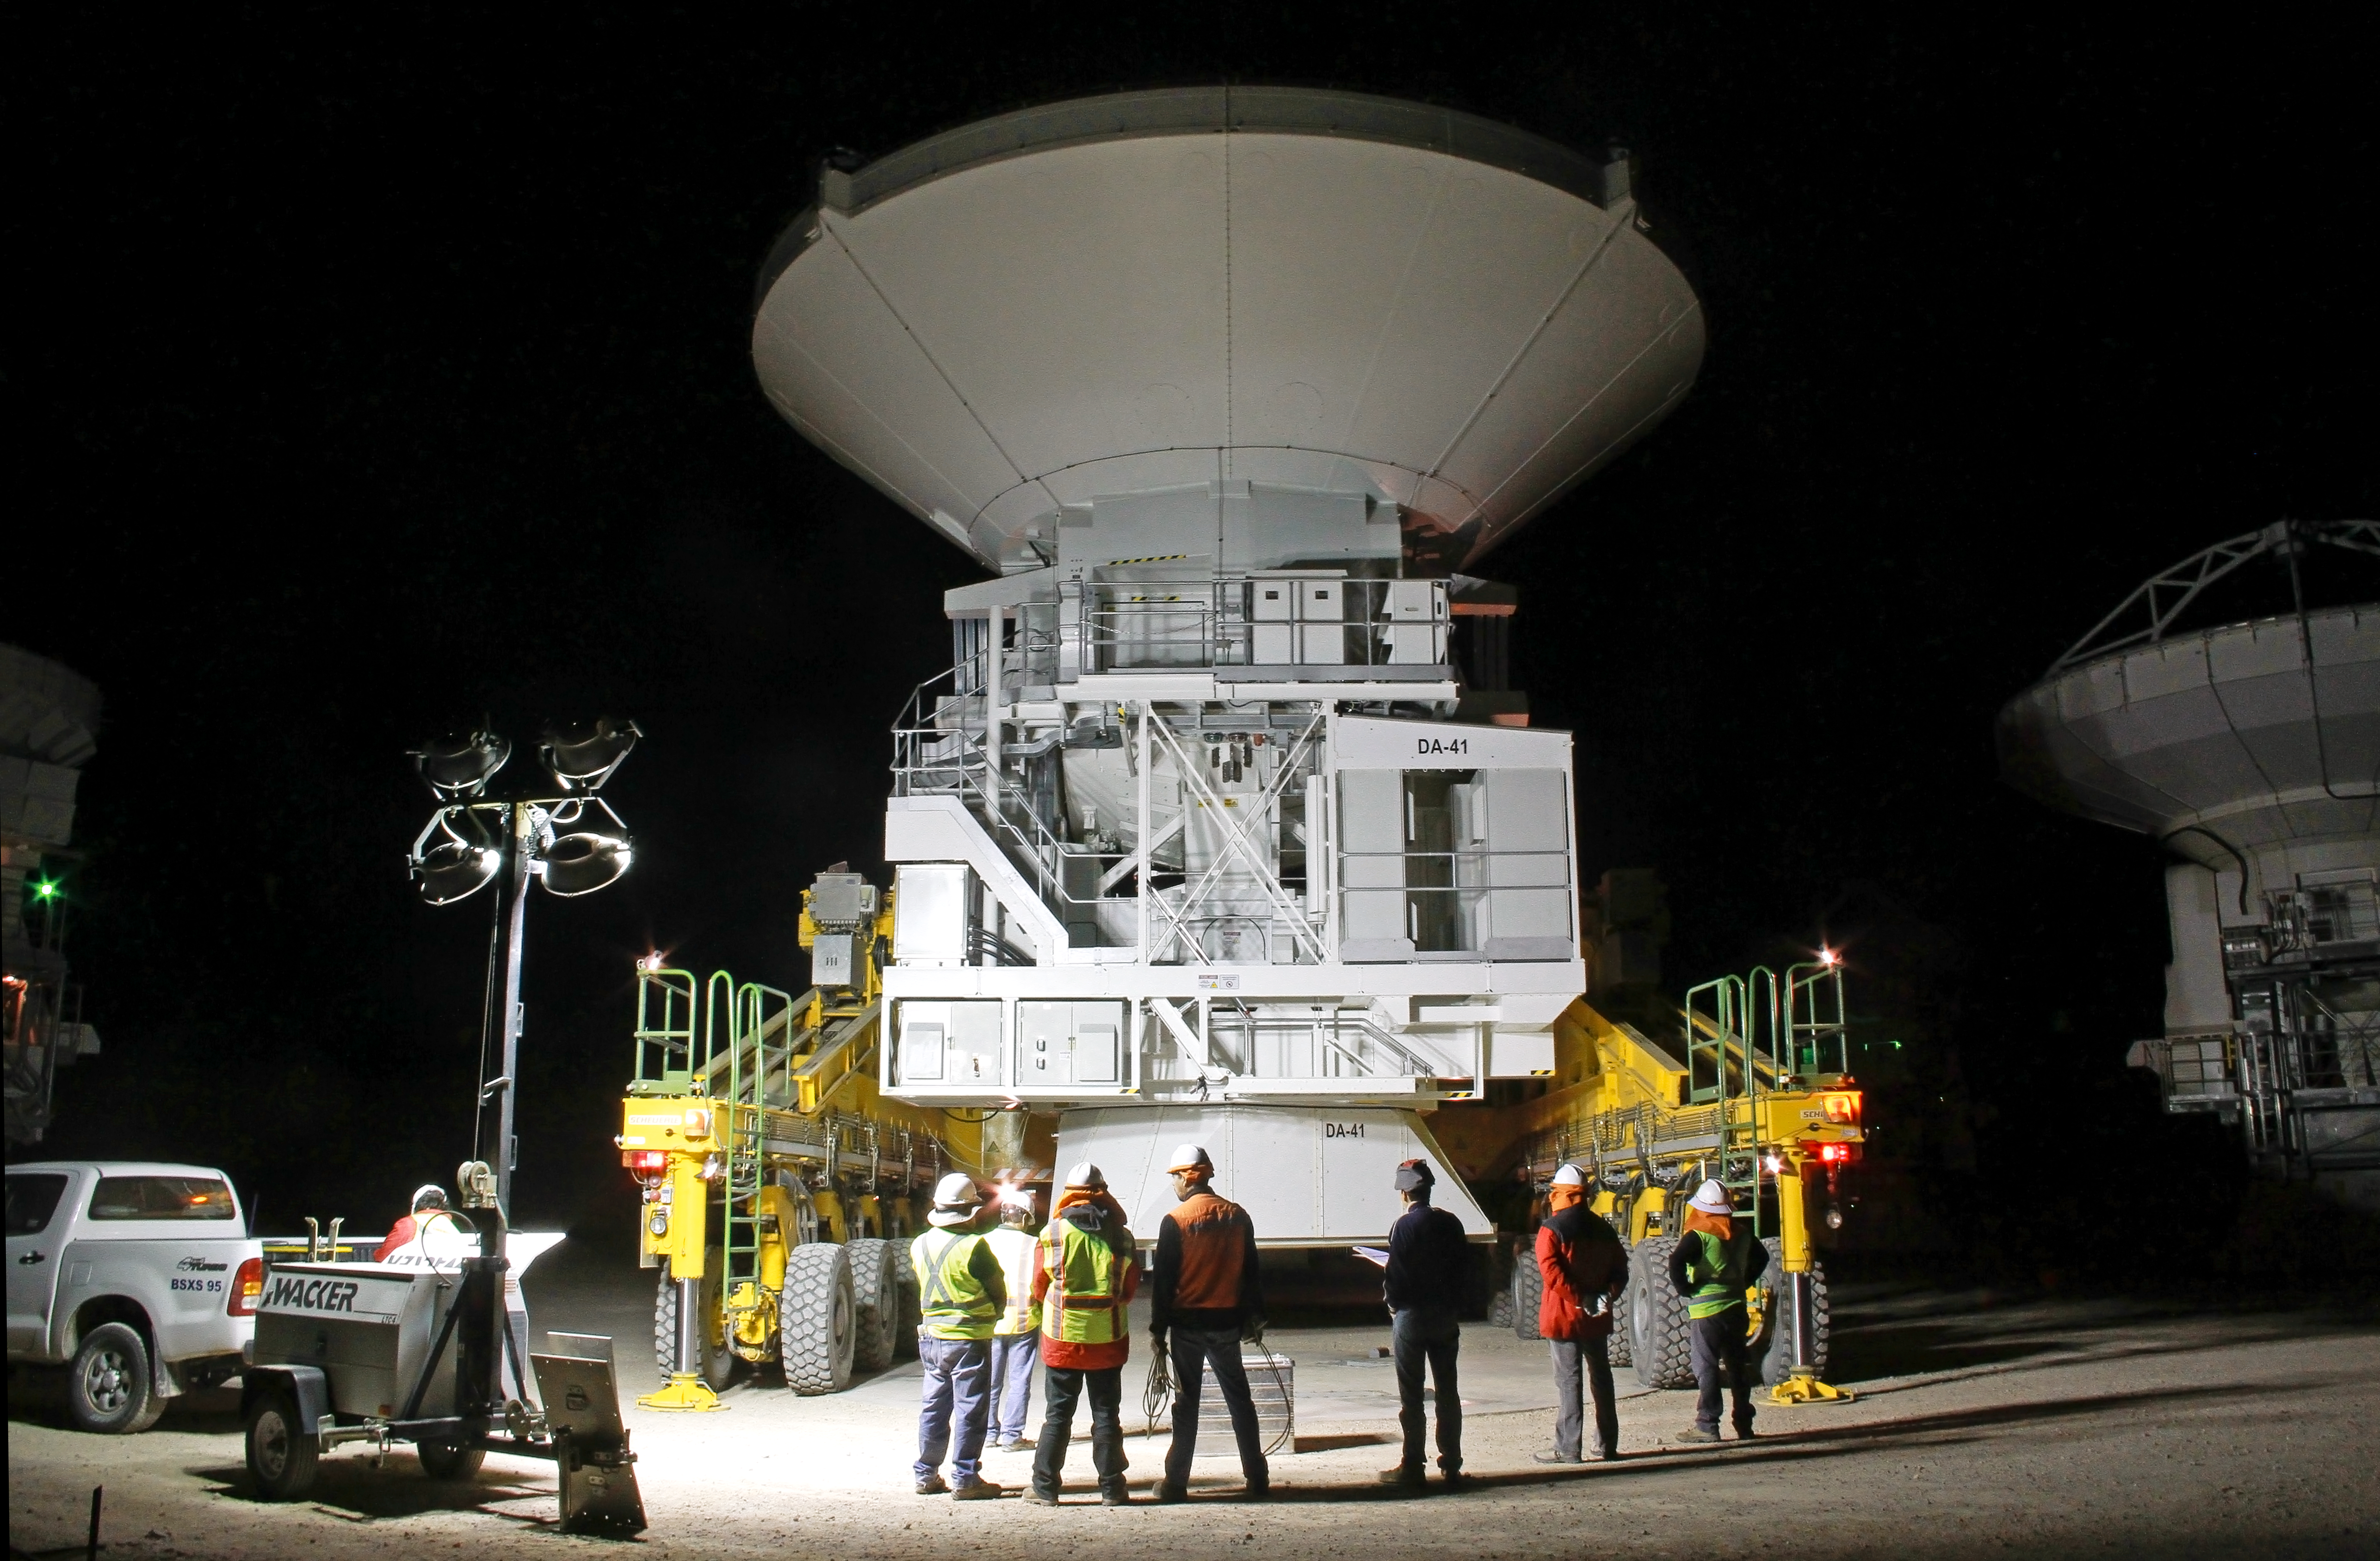

Working at ALMA, day and night

In the foothills of the Chilean Andes, at an altitude of 2900 metres, the Operations Support Facility (OSF) for the Atacama Large Millimeter/submillimeter Array (ALMA) is a hive of activity. This photograph shows engineers moving a heavyweight antenna at night — with the help of a special 28-wheel transporter — and illustrates how work at ALMA continues around the clock. The antenna, one of 25 provided for the ALMA project by ESO, is being moved into position next to antennas from the other ALMA partners to be tested and equipped with highly sensitive detectors.

When completed, ALMA will consist of 66 12-metre and 7-metre antennas that will work together as a giant radio telescope observing at millimetre and submillimetre wavelengths. The facility will allow astronomers to study our cosmic origins by probing the first stars and galaxies, and imaging the formation of planets.

The telescope is being constructed on Llano de Chajnantor, a plateau that is a 28-kilometre drive from the OSF, at the even higher altitude of 5000 metres. Since the photograph was taken, this antenna has joined others on Chajnantor and has been taking part in ALMA’s first science observations.

While the plateau’s elevated location gives it the extremely dry conditions that are vital for observing at millimetre and submillimetre wavelengths, the altitude make it less pleasant for people working there. Therefore, the people working on ALMA do as much as possible from the lower altitude of the OSF, where work continues day and night. Not only are astronomers and engineers working in shifts and controlling the telescope on Chajnantor remotely, but this is also where the antennas are assembled and tested, and where they are brought for occasional maintenance.

ALMA, an international astronomy facility, is a partnership of Europe, North America and East Asia in cooperation with the Republic of Chile. ALMA construction and operations are led on behalf of Europe by ESO, on behalf of North America by the National Radio Astronomy Observatory (NRAO), and on behalf of East Asia by the National Astronomical Observatory of Japan (NAOJ). The Joint ALMA Observatory (JAO) provides the unified leadership and management of the construction, commissioning and operation of ALMA.

Credit: ALMA (ESO/NAOJ/NRAO), J. Guarda (ALMA)